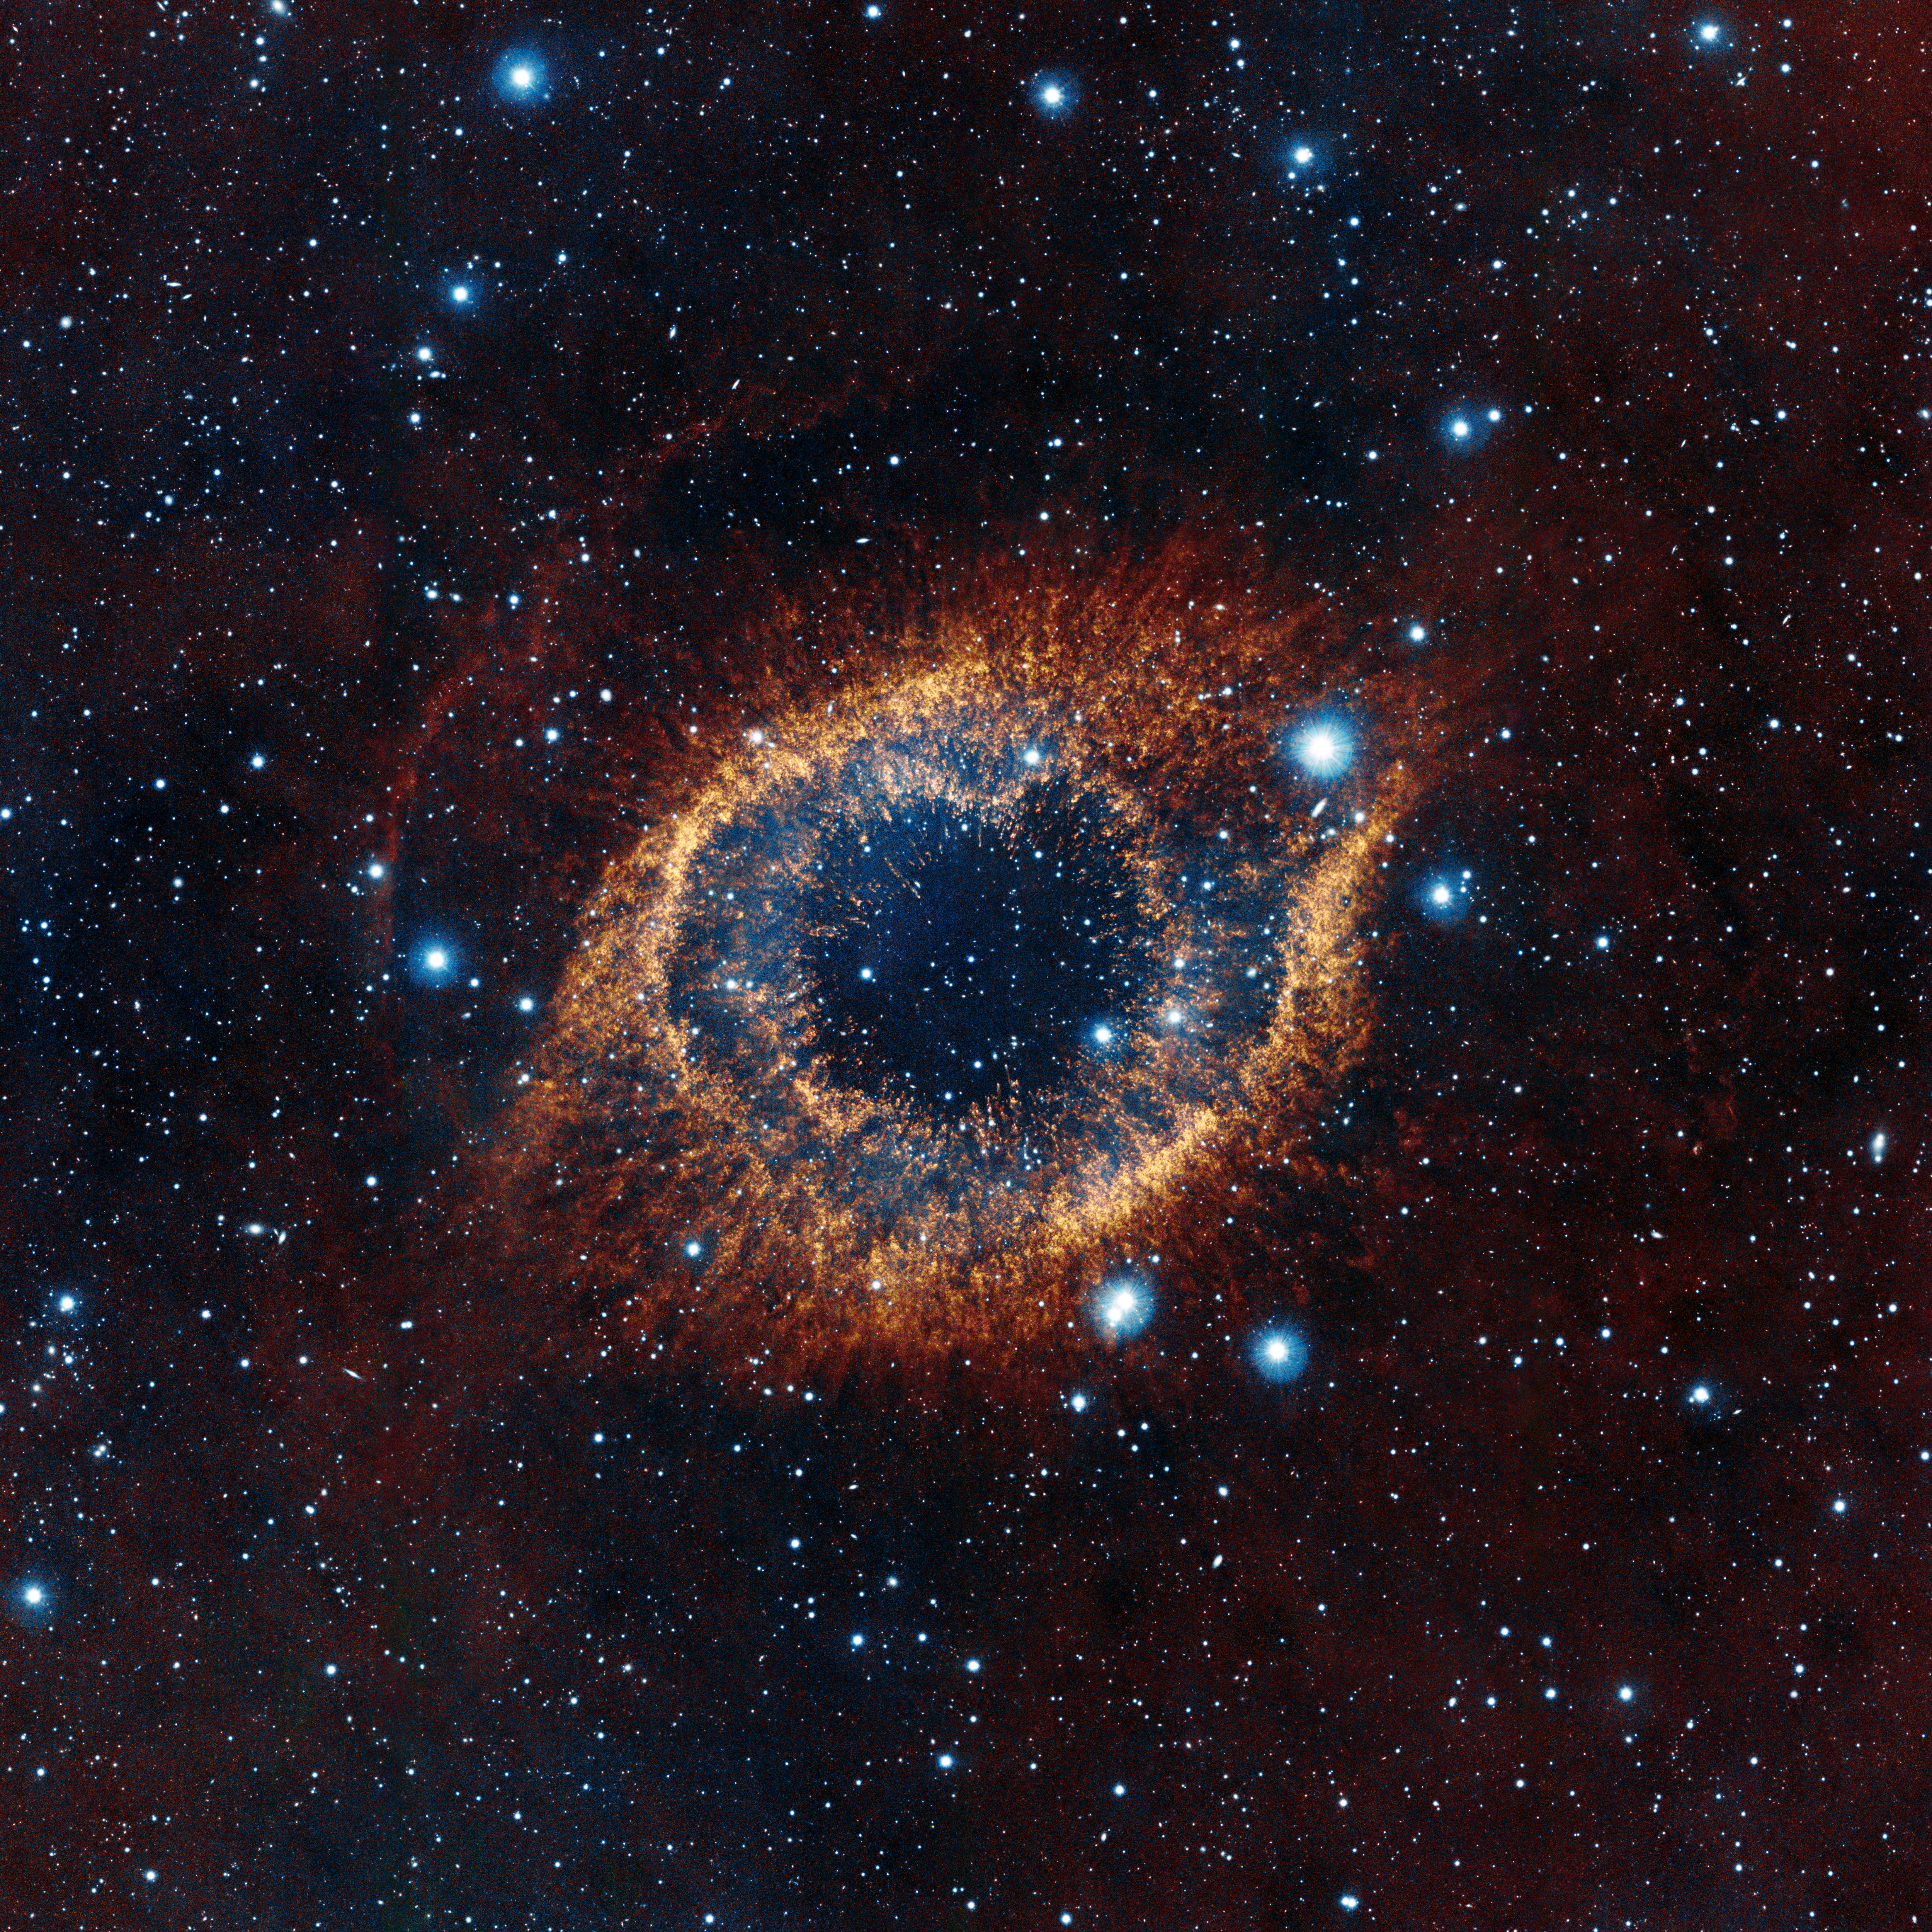

VISTA’s look at the Helix Nebula

ESO's Visible and Infrared Survey Telescope for Astronomy (VISTA) has captured this unusual view of the Helix Nebula (NGC 7293), a planetary nebula located 700 light-years away. The coloured picture was created from images taken through Y, J and K infrared filters. While bringing to light a rich background of stars and galaxies, the telescope's infrared vision also reveals strands of cold nebular gas that are mostly obscured in visible images of the Helix.

Credit: ESO/VISTA/J. Emerson. Acknowledgment: Cambridge Astronomical Survey Unit